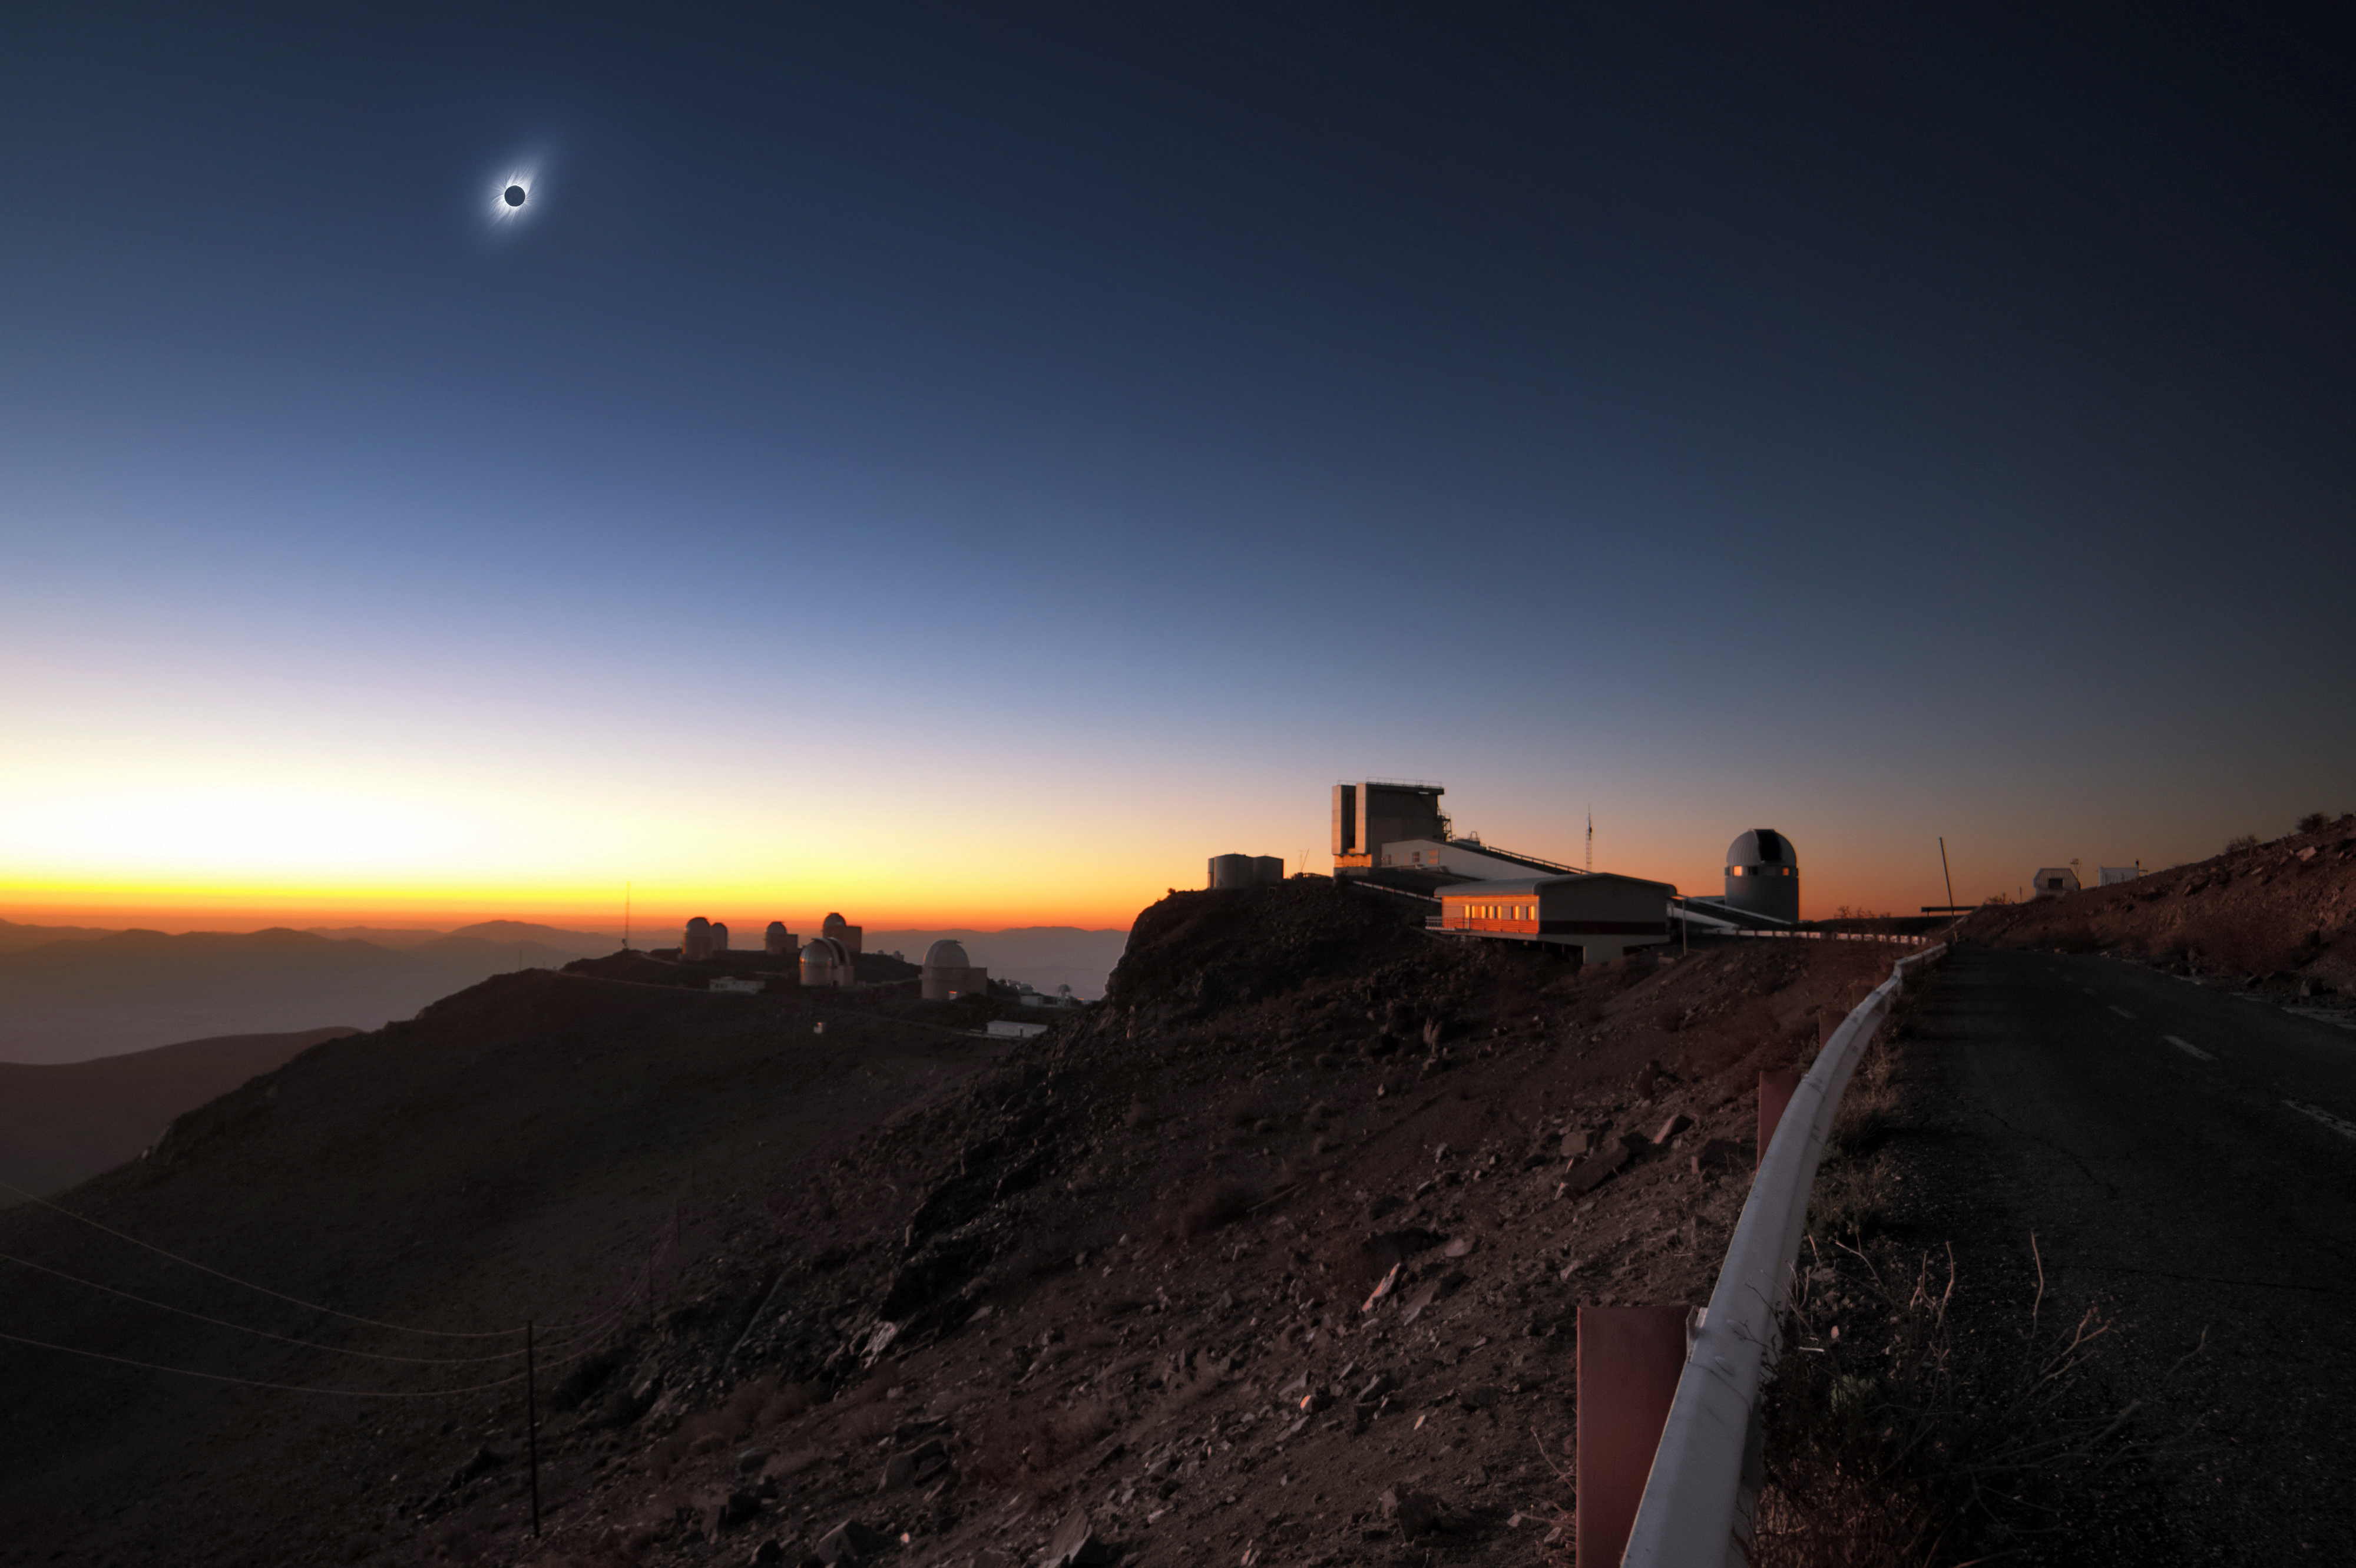

Total solar eclipse 2019 clear-weather simulation in the sky above La Silla

This clear-weather simulation shows how the eclipsed Sun could look like in the sky above La Silla on 2 July 2019 (more information) if there are no clouds. An annotated version of this image is available here.

Credit: ESO/J. Morin, M. Druckmüller, P. Aniol, K. Delcourte, P. Horálek, L. Calçada, M. Zamani.